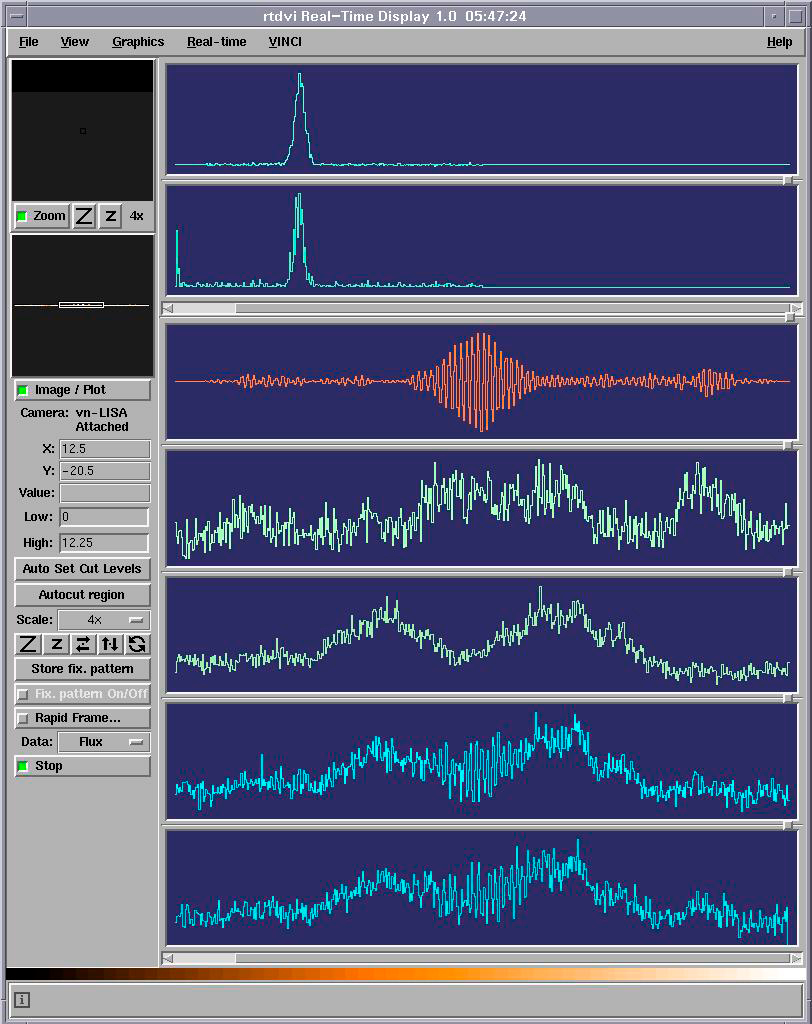

"First Fringes" with two ATs

The "First Fringes" obtained with the first two VLTI Auxiliary Telescopes, as seen on the computer screen during the observation. The fringe pattern arises when the light beams from the two 1.8-m telescopes are brought together inside the VINCI instrument. The pattern itself contains information about the angular extension of the observed object, here the 6th-magnitude star HD62082. The fringes are acquired by moving a mirror back and forth around the position of equal path length for the two telescopes. One such scan can be seen in the third row window. This pattern results from the raw interferometric signals (the last two rows) after calibration and filtering using the photometric signals (the 4th and 5th row). The first two rows show the spectrum of the fringe pattern signal.

Credit: ESO